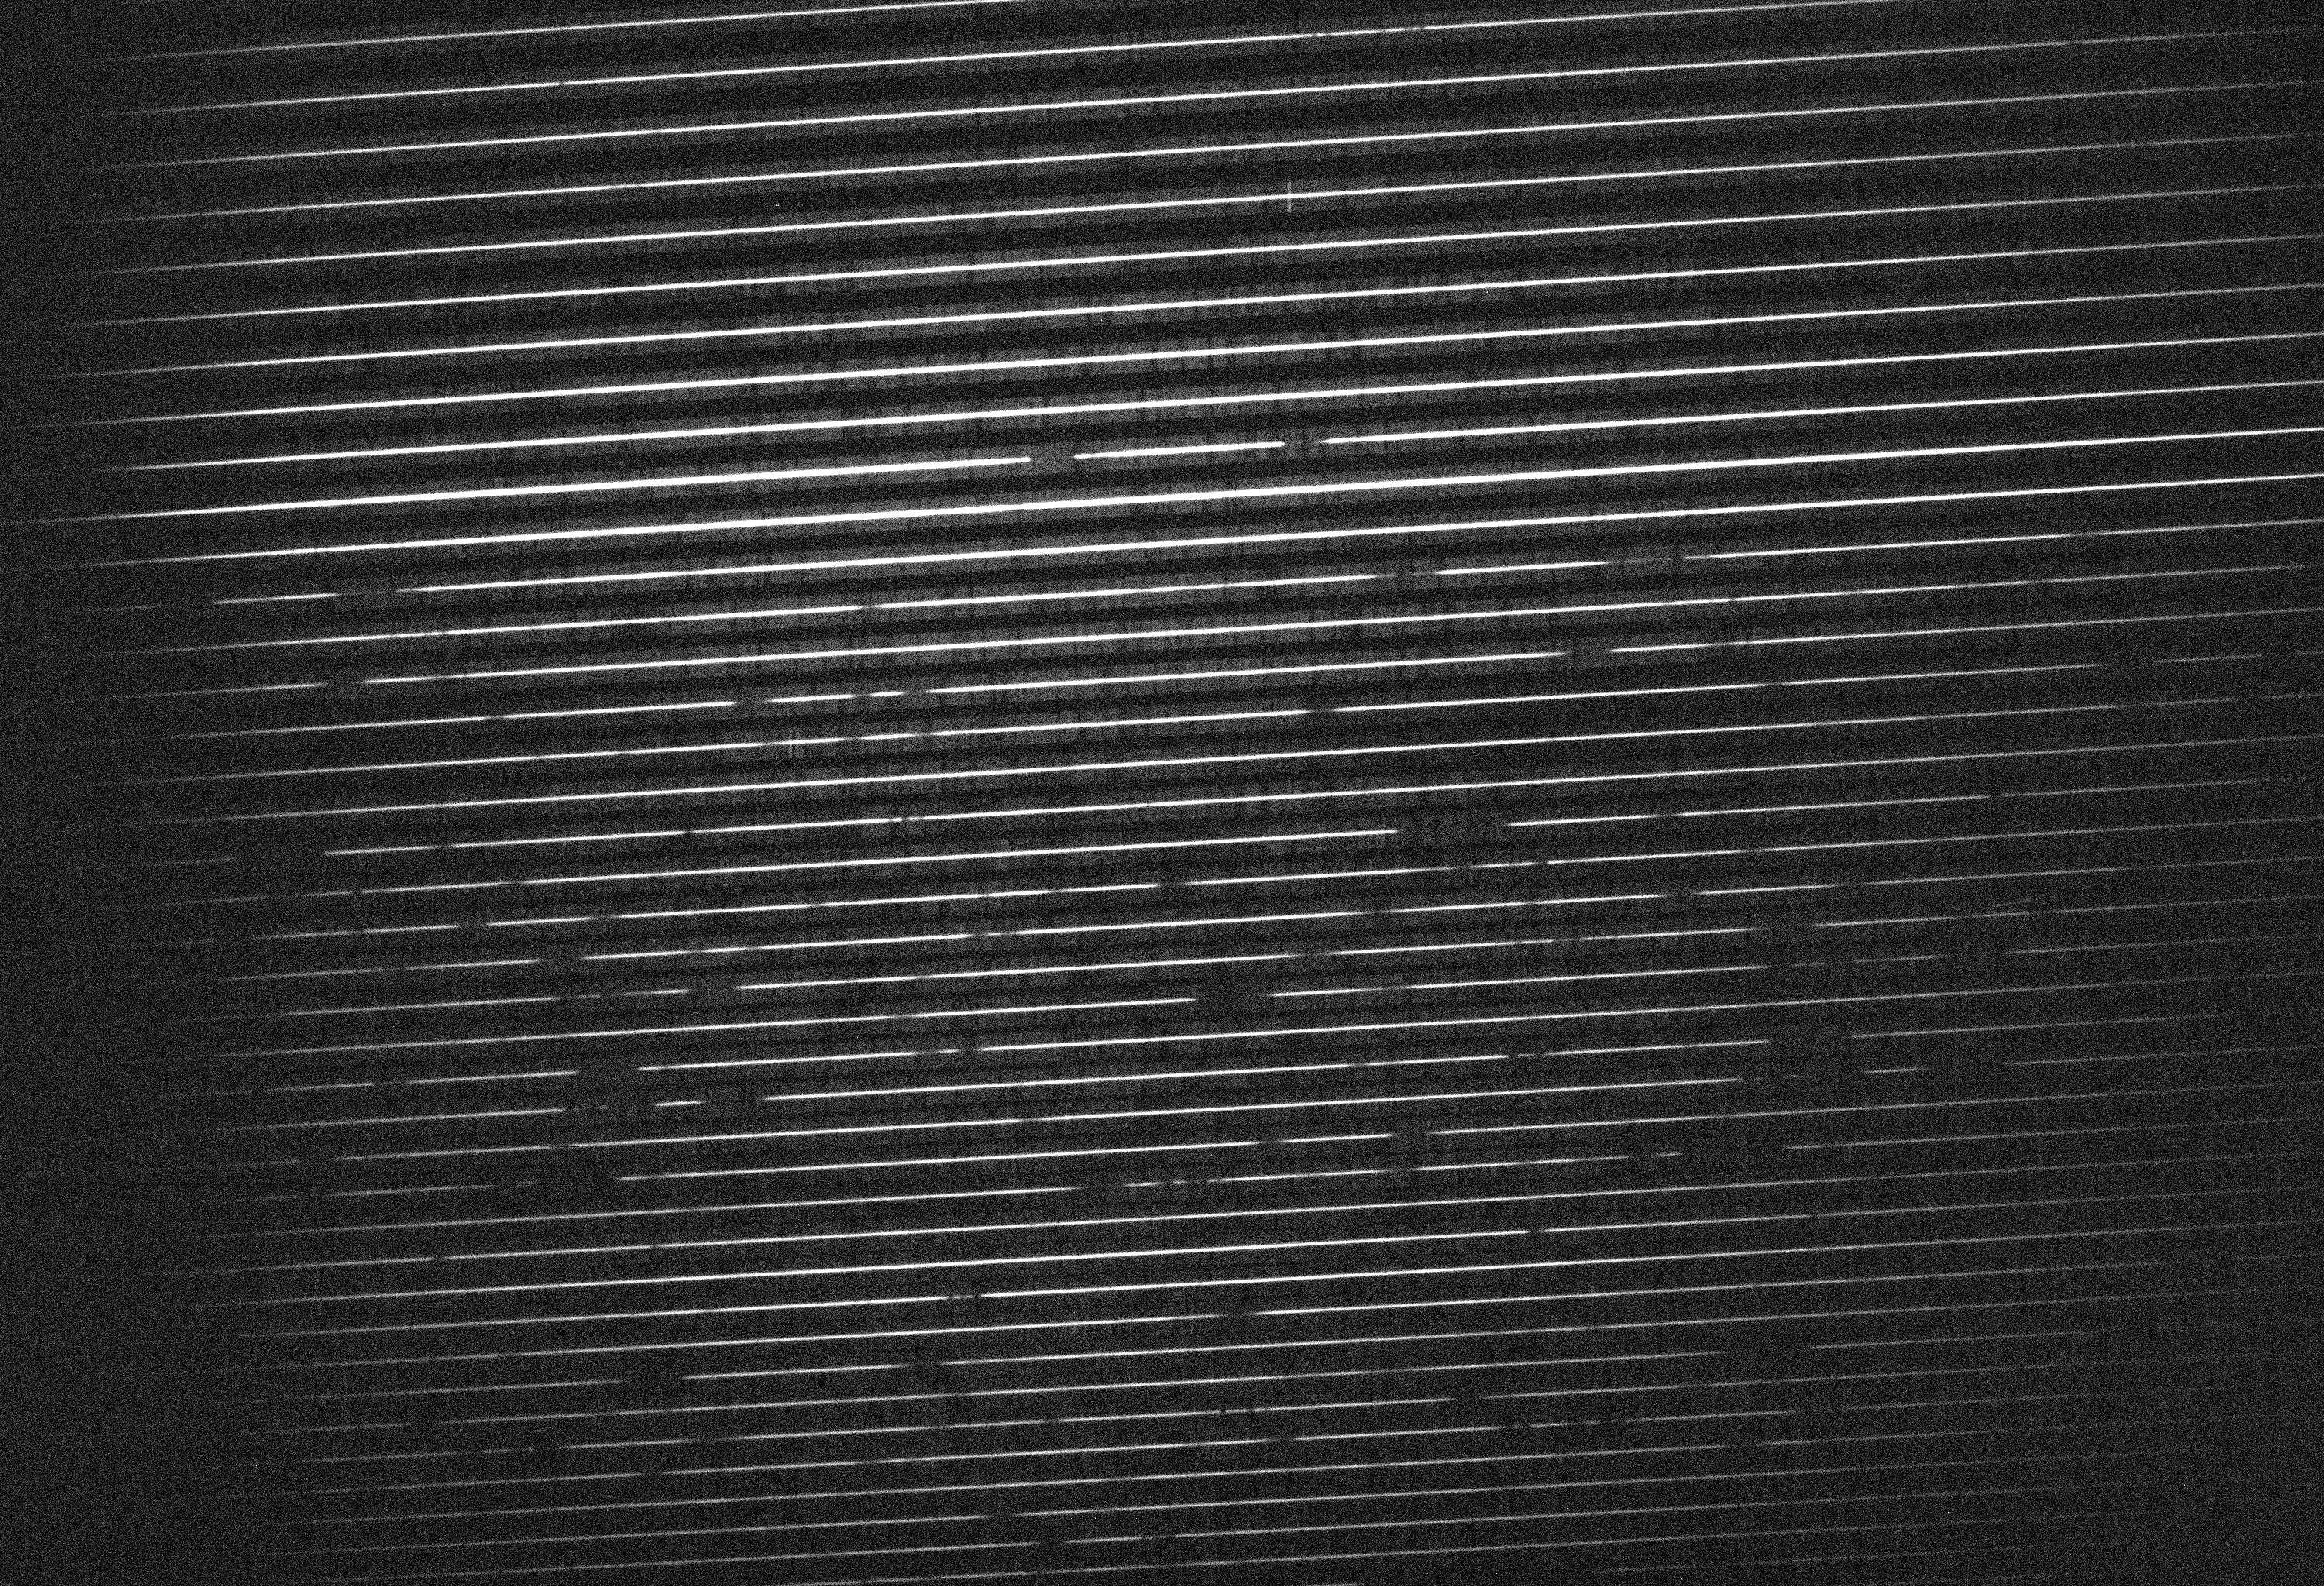

Echelle spectrum of QSO HE2217-2818

This UVES echelle spectrum QSO HE2217-2818 (U-magnitude = 16.5) is recorded in different orders (the individual horizontal lines) and altogether covers the wavelength interval between 330 - 450 nm (from the bottom to the top). It illustrates the excellent capability of UVES to work in the UV-band on even faint targets. Simultaneously with this observation, UVES also recorded the adjacent spectral region 465 - 660 nm in its other channel. The broad Lyman-alpha emission from ionized hydrogen associated with the powerful energy source of the QSO is seen in the upper half of the spectrum at wavelength 413 nm. At shorter wavelengths, the dark regions in the spectrum are Lyman-alpha absorption lines from intervening, neutral hydrogen gas located along the line-of-sight at different redshifts (the so-called Lyman-alpha forest) in the redshift interval z = 1.7 - 2.4. Note that since this exposure was done with the nearly Full Moon above the horizon, an underlying, faint absorption-line spectrum of reflected sunlight is also visible.

Credit: ESO